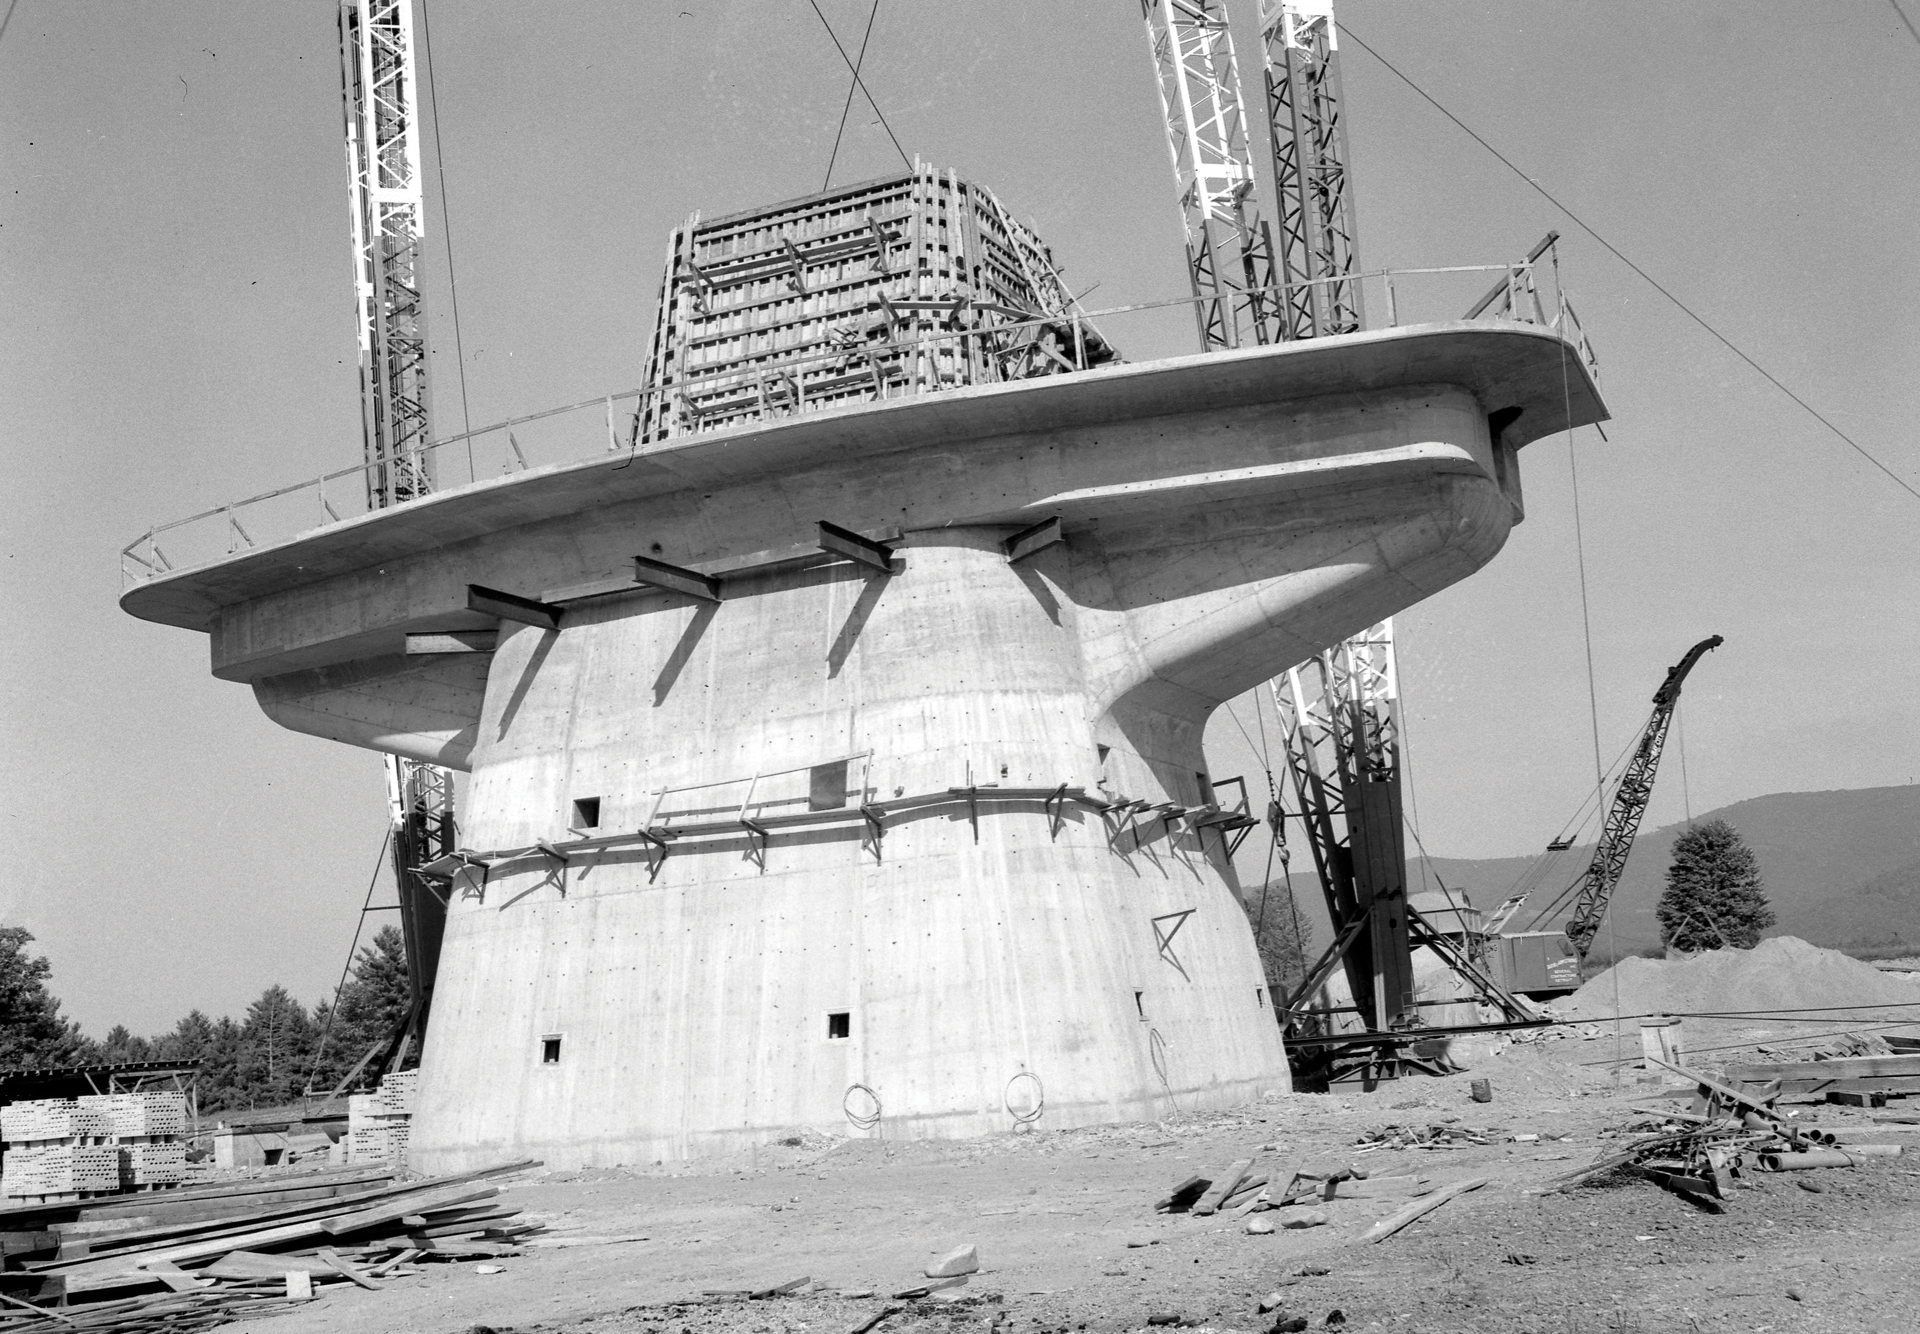

140-foot telescope’s massive control center

Building the world's largest polar-aligned telescope is no simple or small task. This concrete bunker is the control building and base pedestal for the 140-foot (43-meter) telescope in Green Bank, West Virginia. The reinforced concrete base uses 140 tons of steel inside 5700 tons of 5000-psi concrete. It was built on the bedrock 30 feet below the surface in order to keep the 8200-ton telescope from falling over. The telescope's control room, offices, and hydraulic pumps were housed inside the 3-foot thick walls of this monstrous building.

Credit: NRAO/AUI/NSF